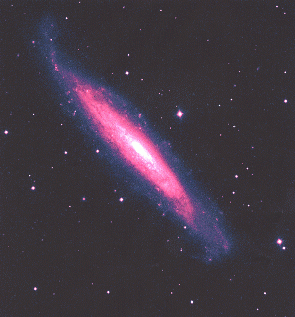

Young astronomers observe with ESO telescopes

NGC 1448 galaxy, observed using the NTT telescope. An example of one of the observations performed by the "Young Astronomers" during their visit to ESO on November 14 - 20, 1995. Those who attended were the winners of the Europe-wide contest "Europe Towards the Stars", organised by ESO with the support of the European Union, under the auspices of the Third European Week for Scientific and Technological Culture.

Credit: ESO